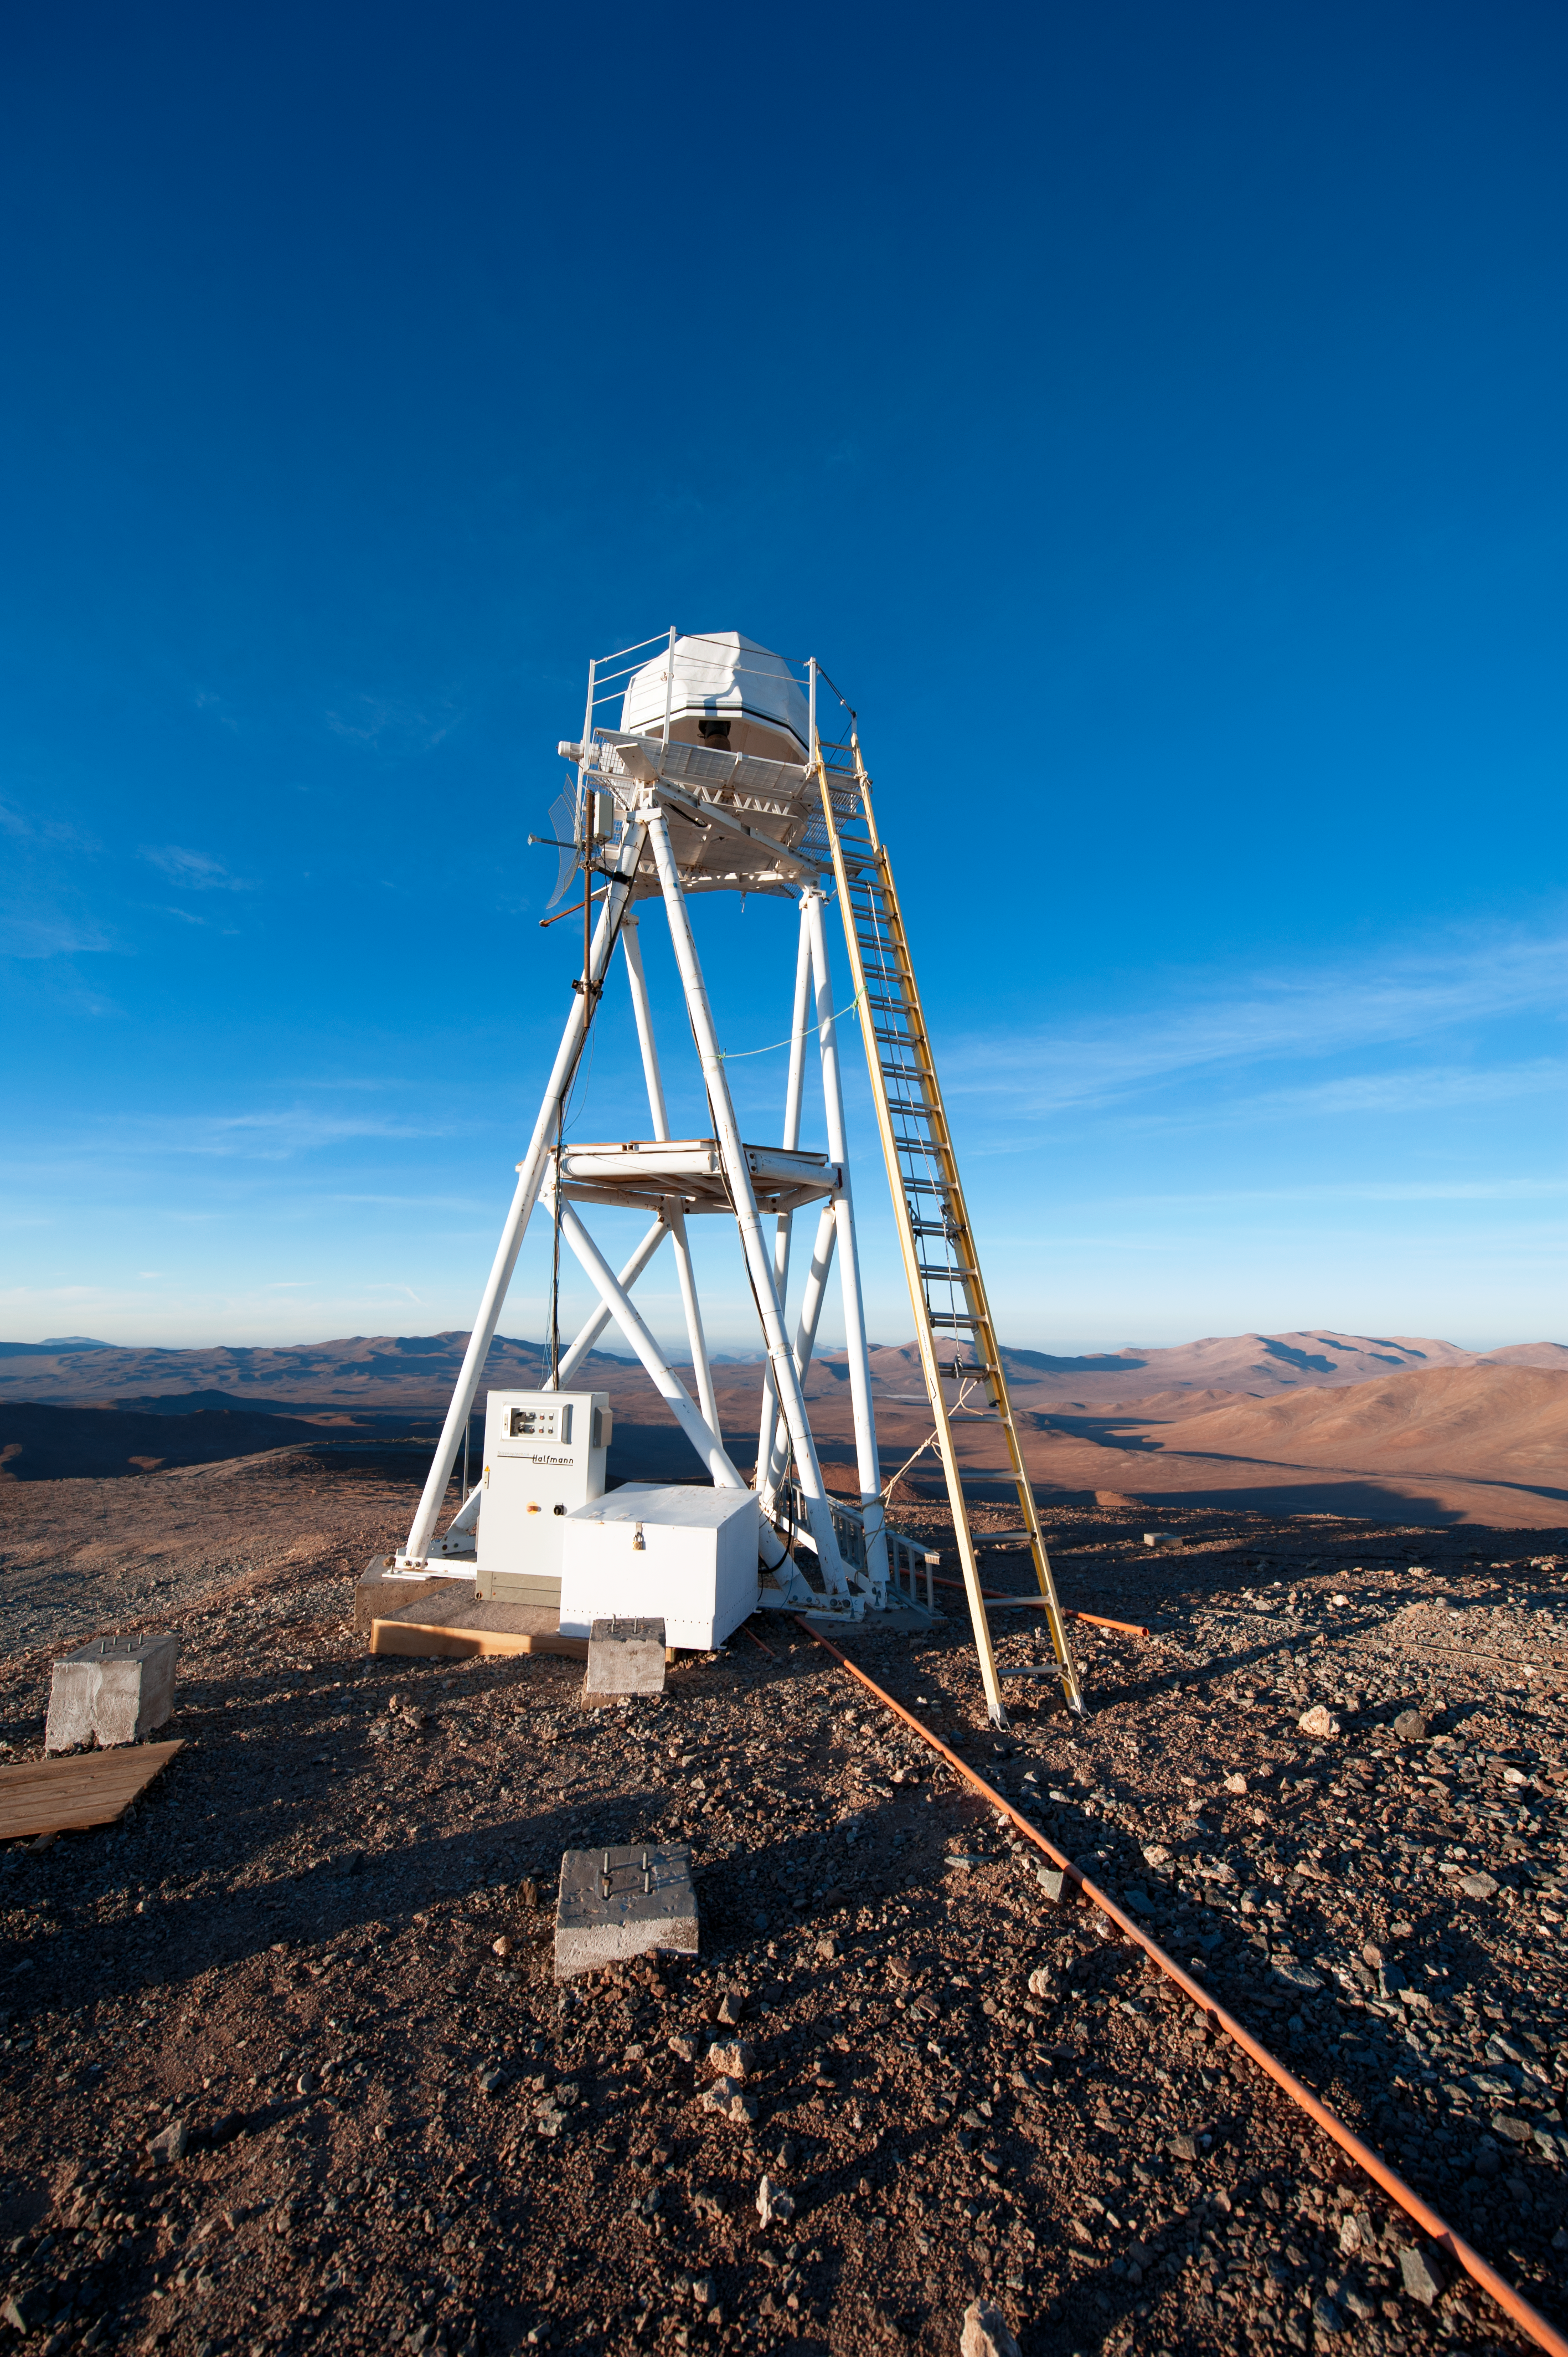

Support tech

Cerro Paranal consists of more than just the large telescopes.

Credit: ESO/C. Malin